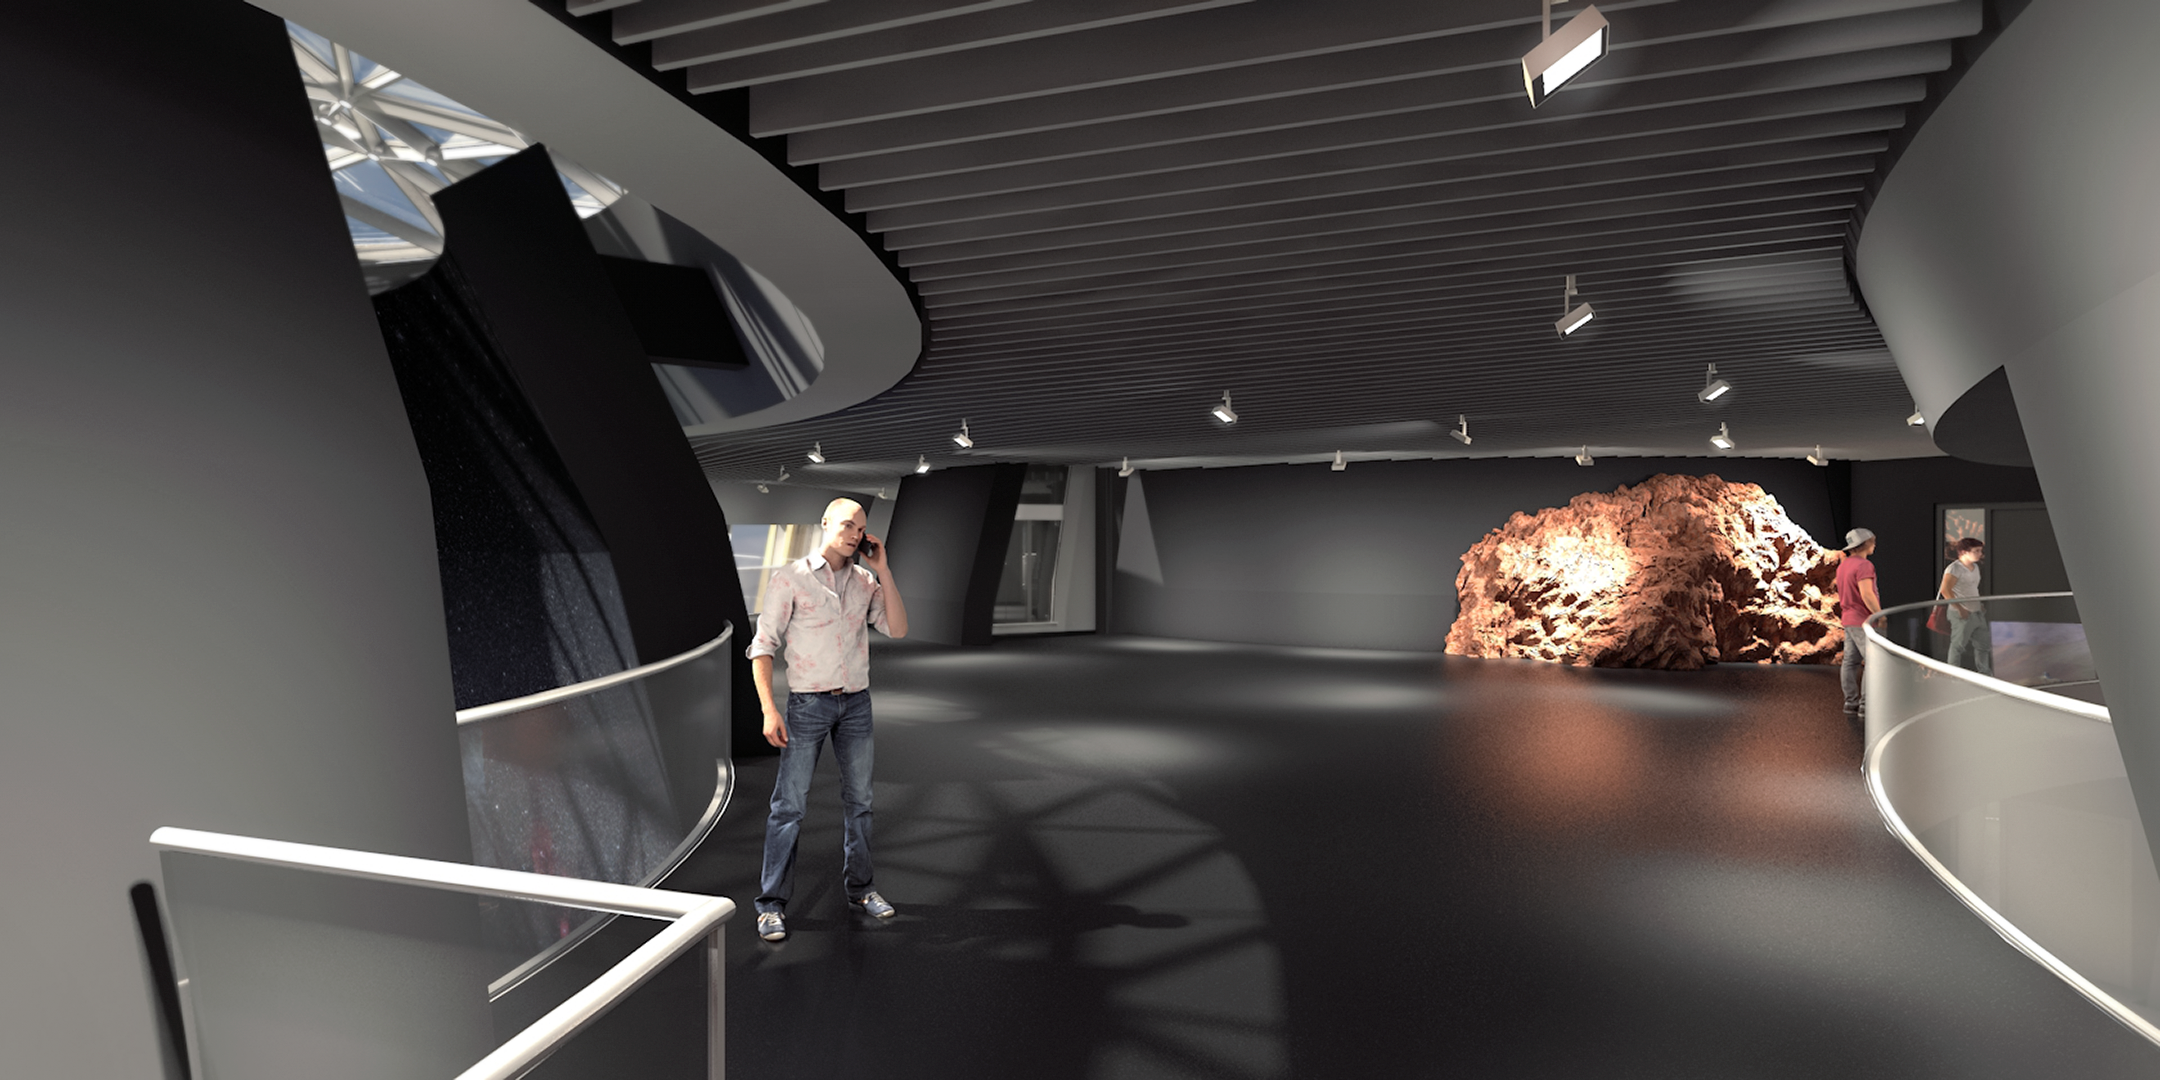

Illustration of ESO Supernova interior

This illustration shows the interior of ESO Supernova Planetarium & Visitor Centre, set to open in 2018. The ESO Supernova is made possible by a cooperation between the European Southern Observatory (ESO) and the Heidelberg Institute for Theoretical Studies (HITS). The building is a donation from the Klaus Tschira Stiftung, designed by the architects Bernhardt + Partners.

Credit: Architekten Bernhardt + Partner